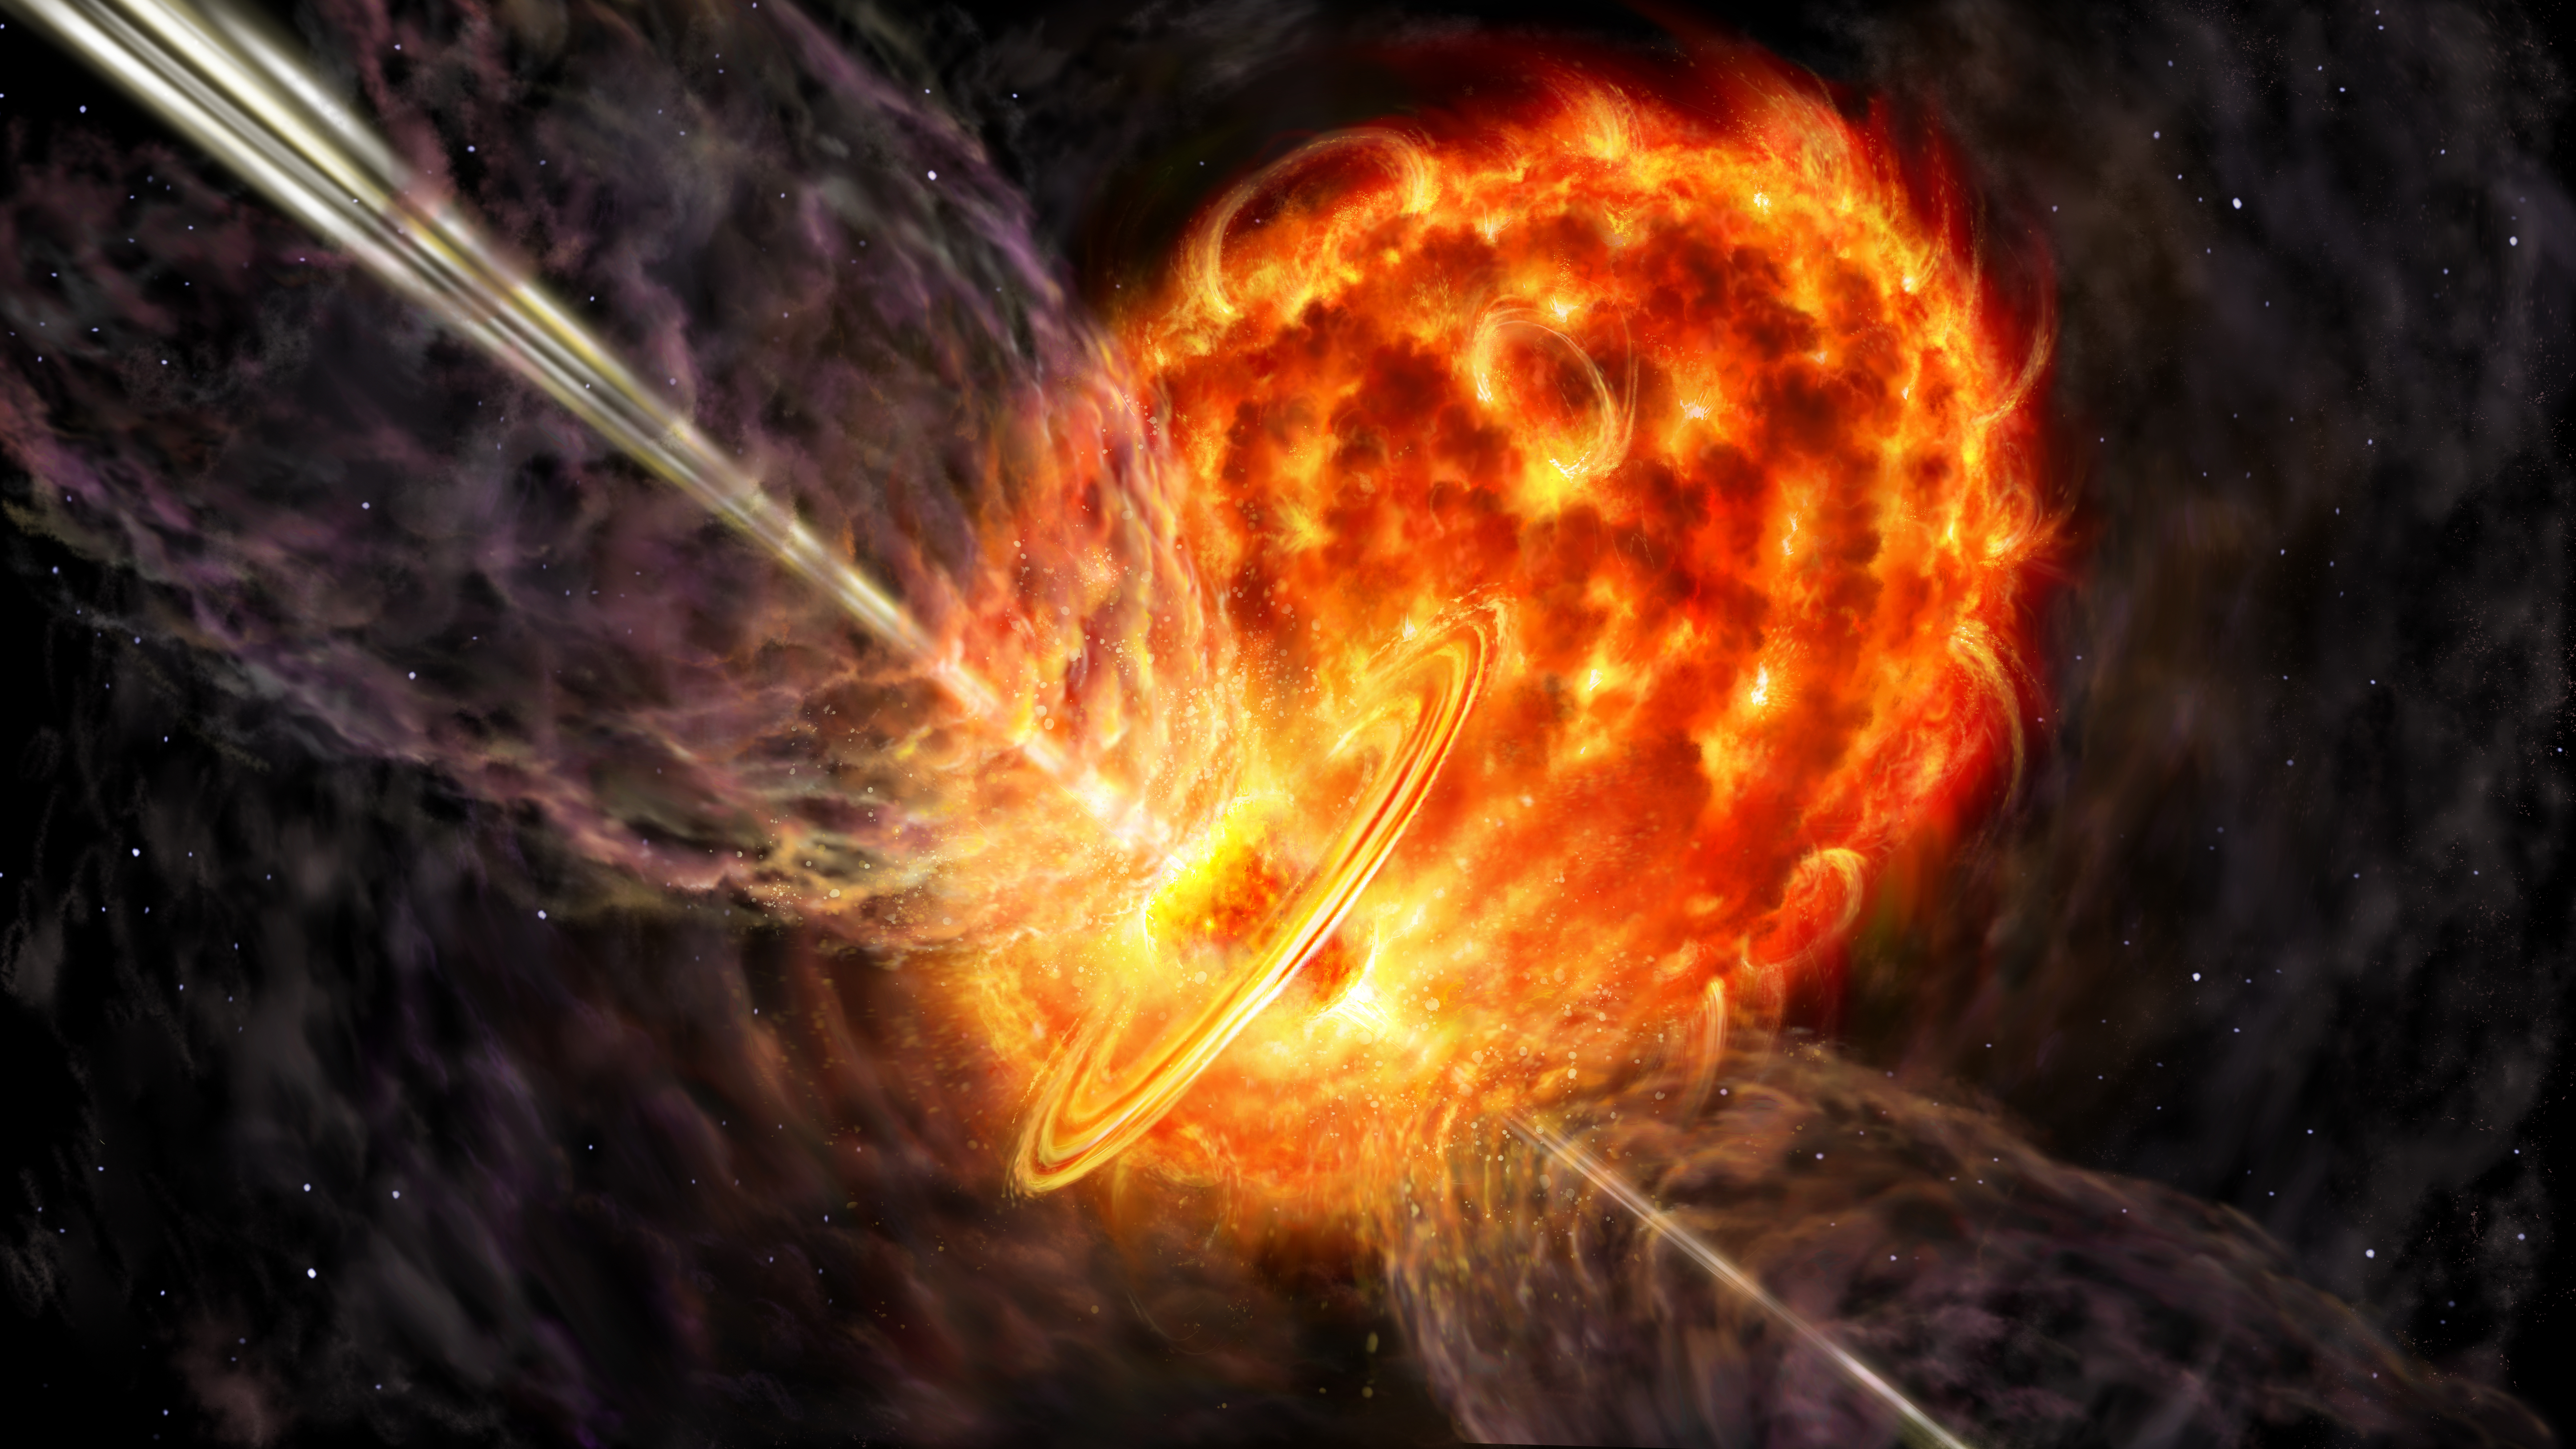

Water-Fountains---binary-star-system-16-9--full-res

A pair of stars at the start of a common envelope phase. In this artist's impression, we get a view from very close to a binary system in which two stars have just started to share the same atmosphere. The bigger star, a red giant star, has provided a huge, cool atmosphere that only just holds together. The smaller star orbits ever faster around the stars' center of mass, spinning on its axis and interacting dramatically with its new surroundings. The interaction creates powerful jets that throw out gas from its poles and a slower-moving ring of material at its equator.

Credit: Danielle Futselaar, artsource.nl